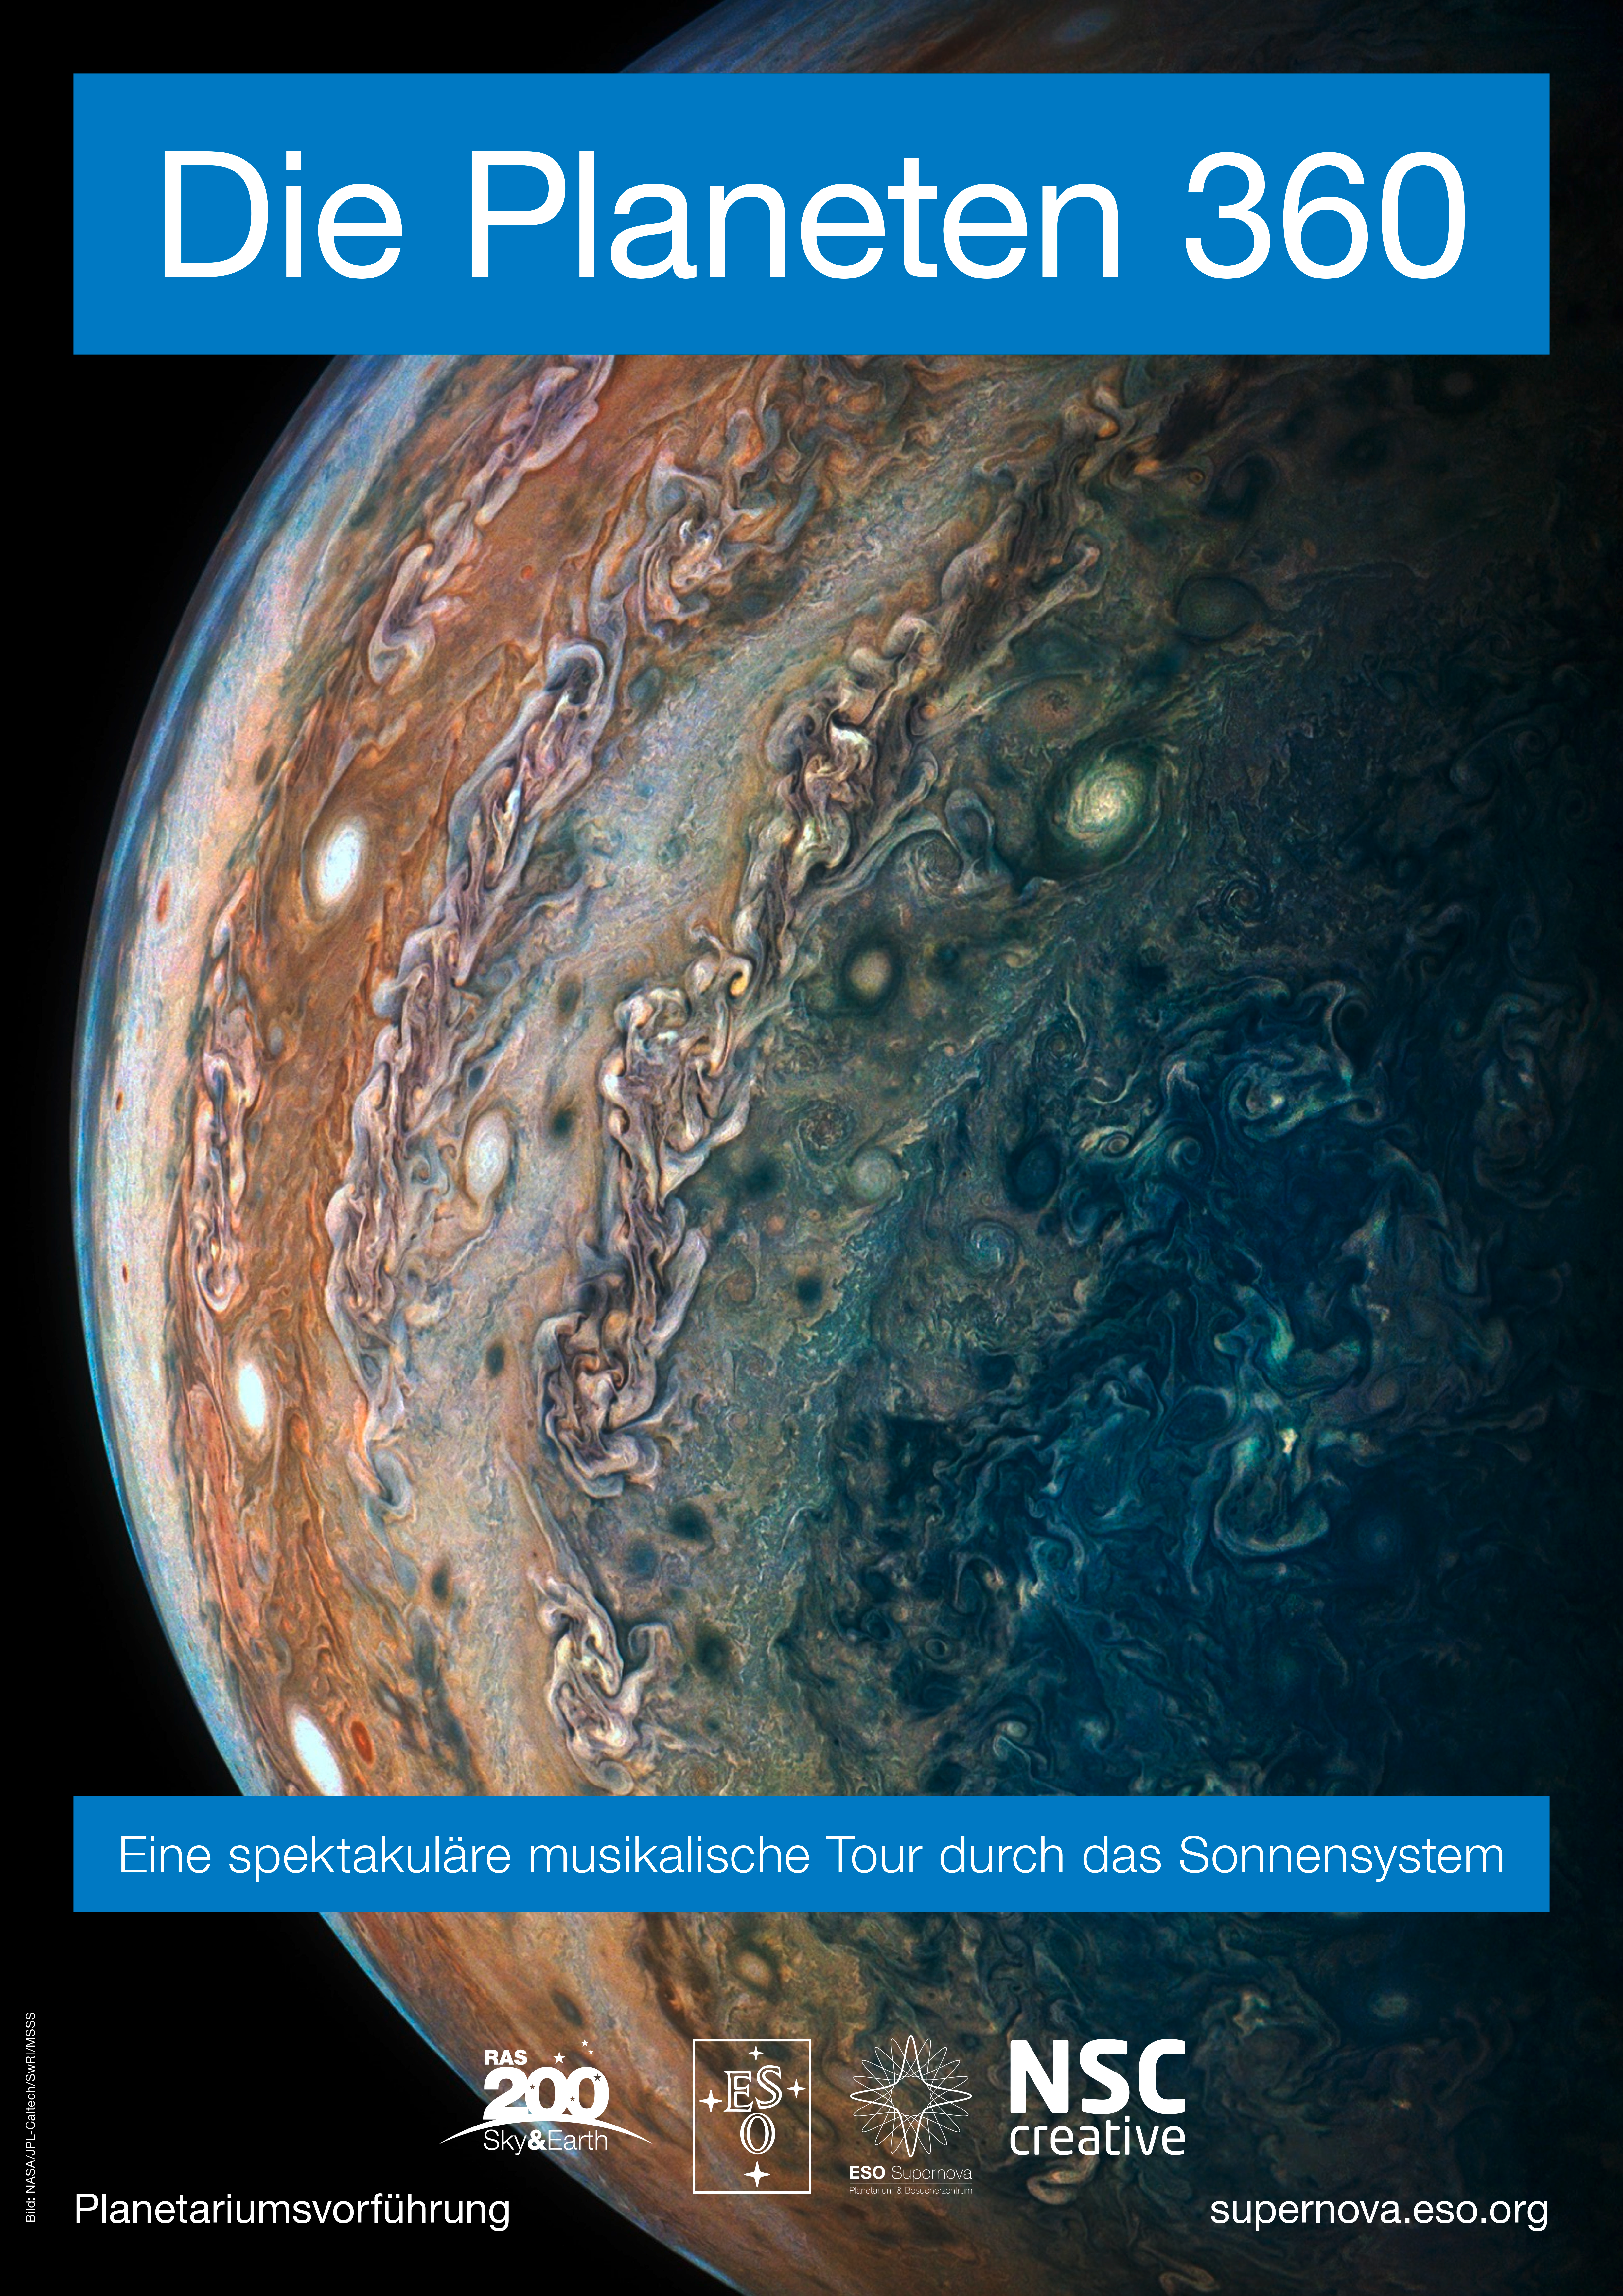

Poster for: Die Planeten 360

Poster for: Die Planeten 360

Credit: ESO